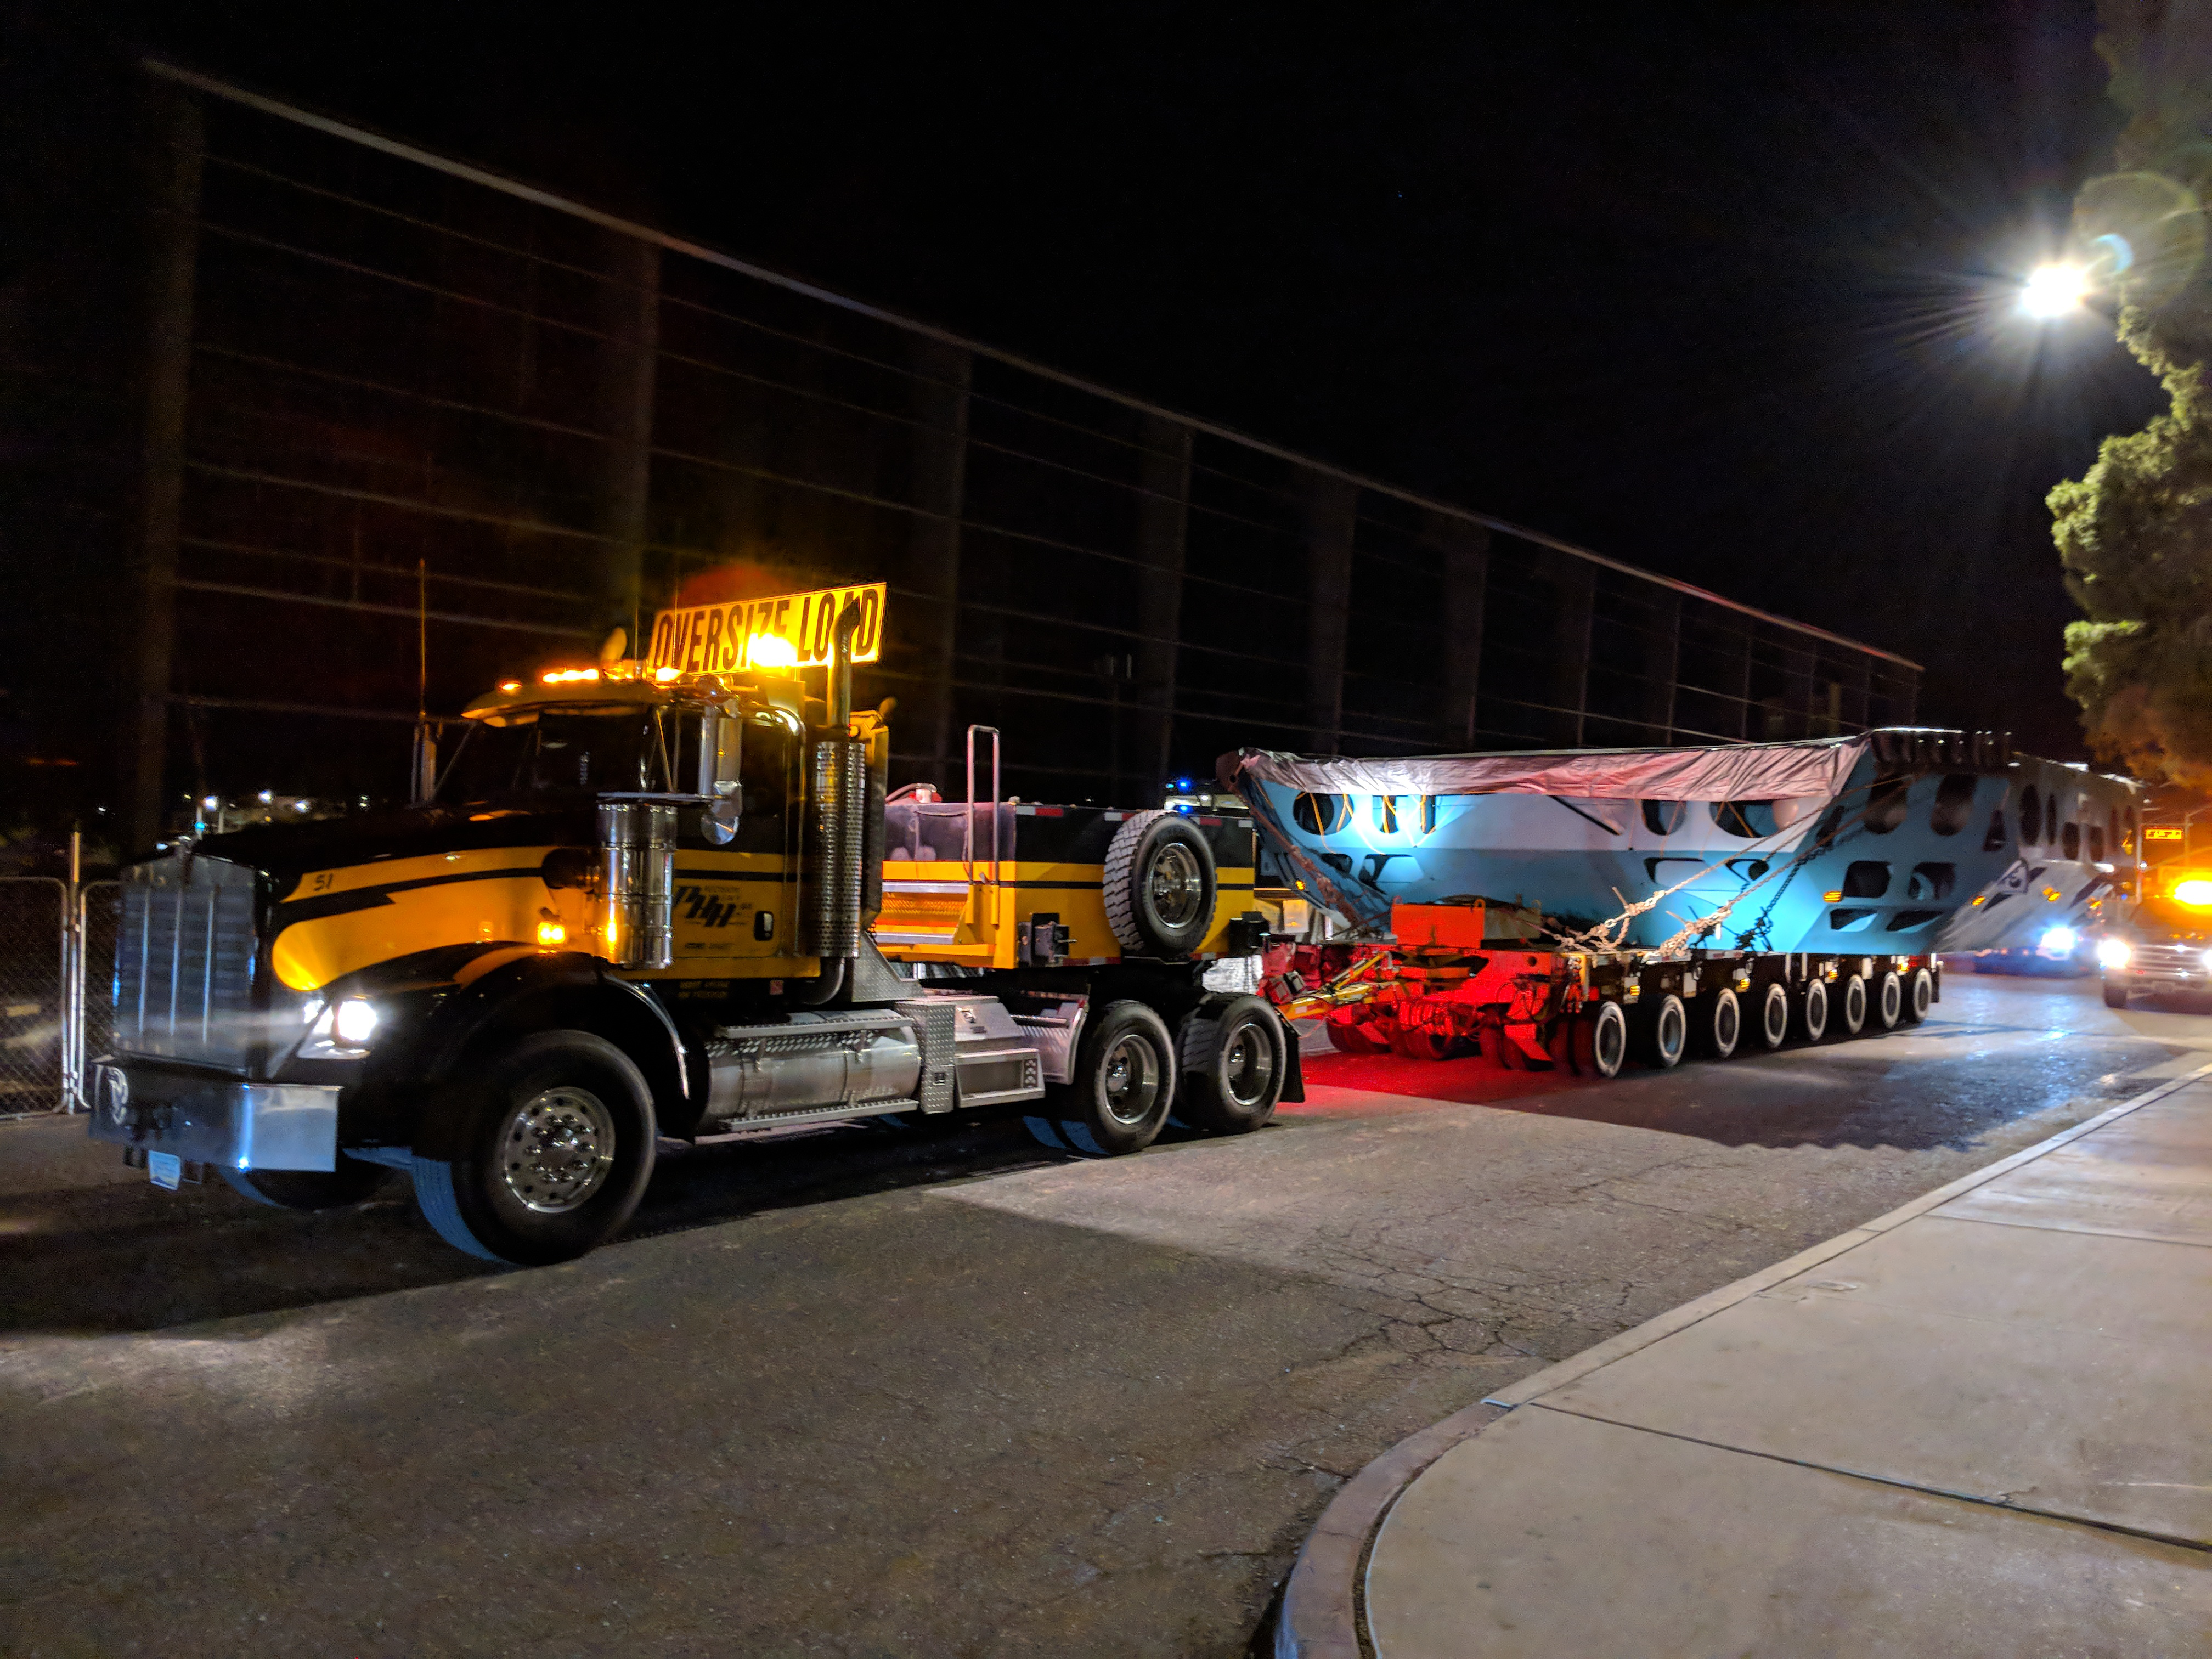

M1M3 Cell Move CAID to Mirror Lab

Early in the morning on October 10, 2018, the Primary/Tertiary Mirror (M1M3) Cell (the steel structure that supports the mirror) was moved from CAID Industries, where it was manufactured, to the Richard F. Caris Mirror Lab on the University of Arizona campus. At the Mirror Lab it will be integrated with the M1M3 mirror, which is scheduled to be removed from storage and delivered to the Mirror Lab next week.

Credit: Rubin Observatory/NSF/AURA